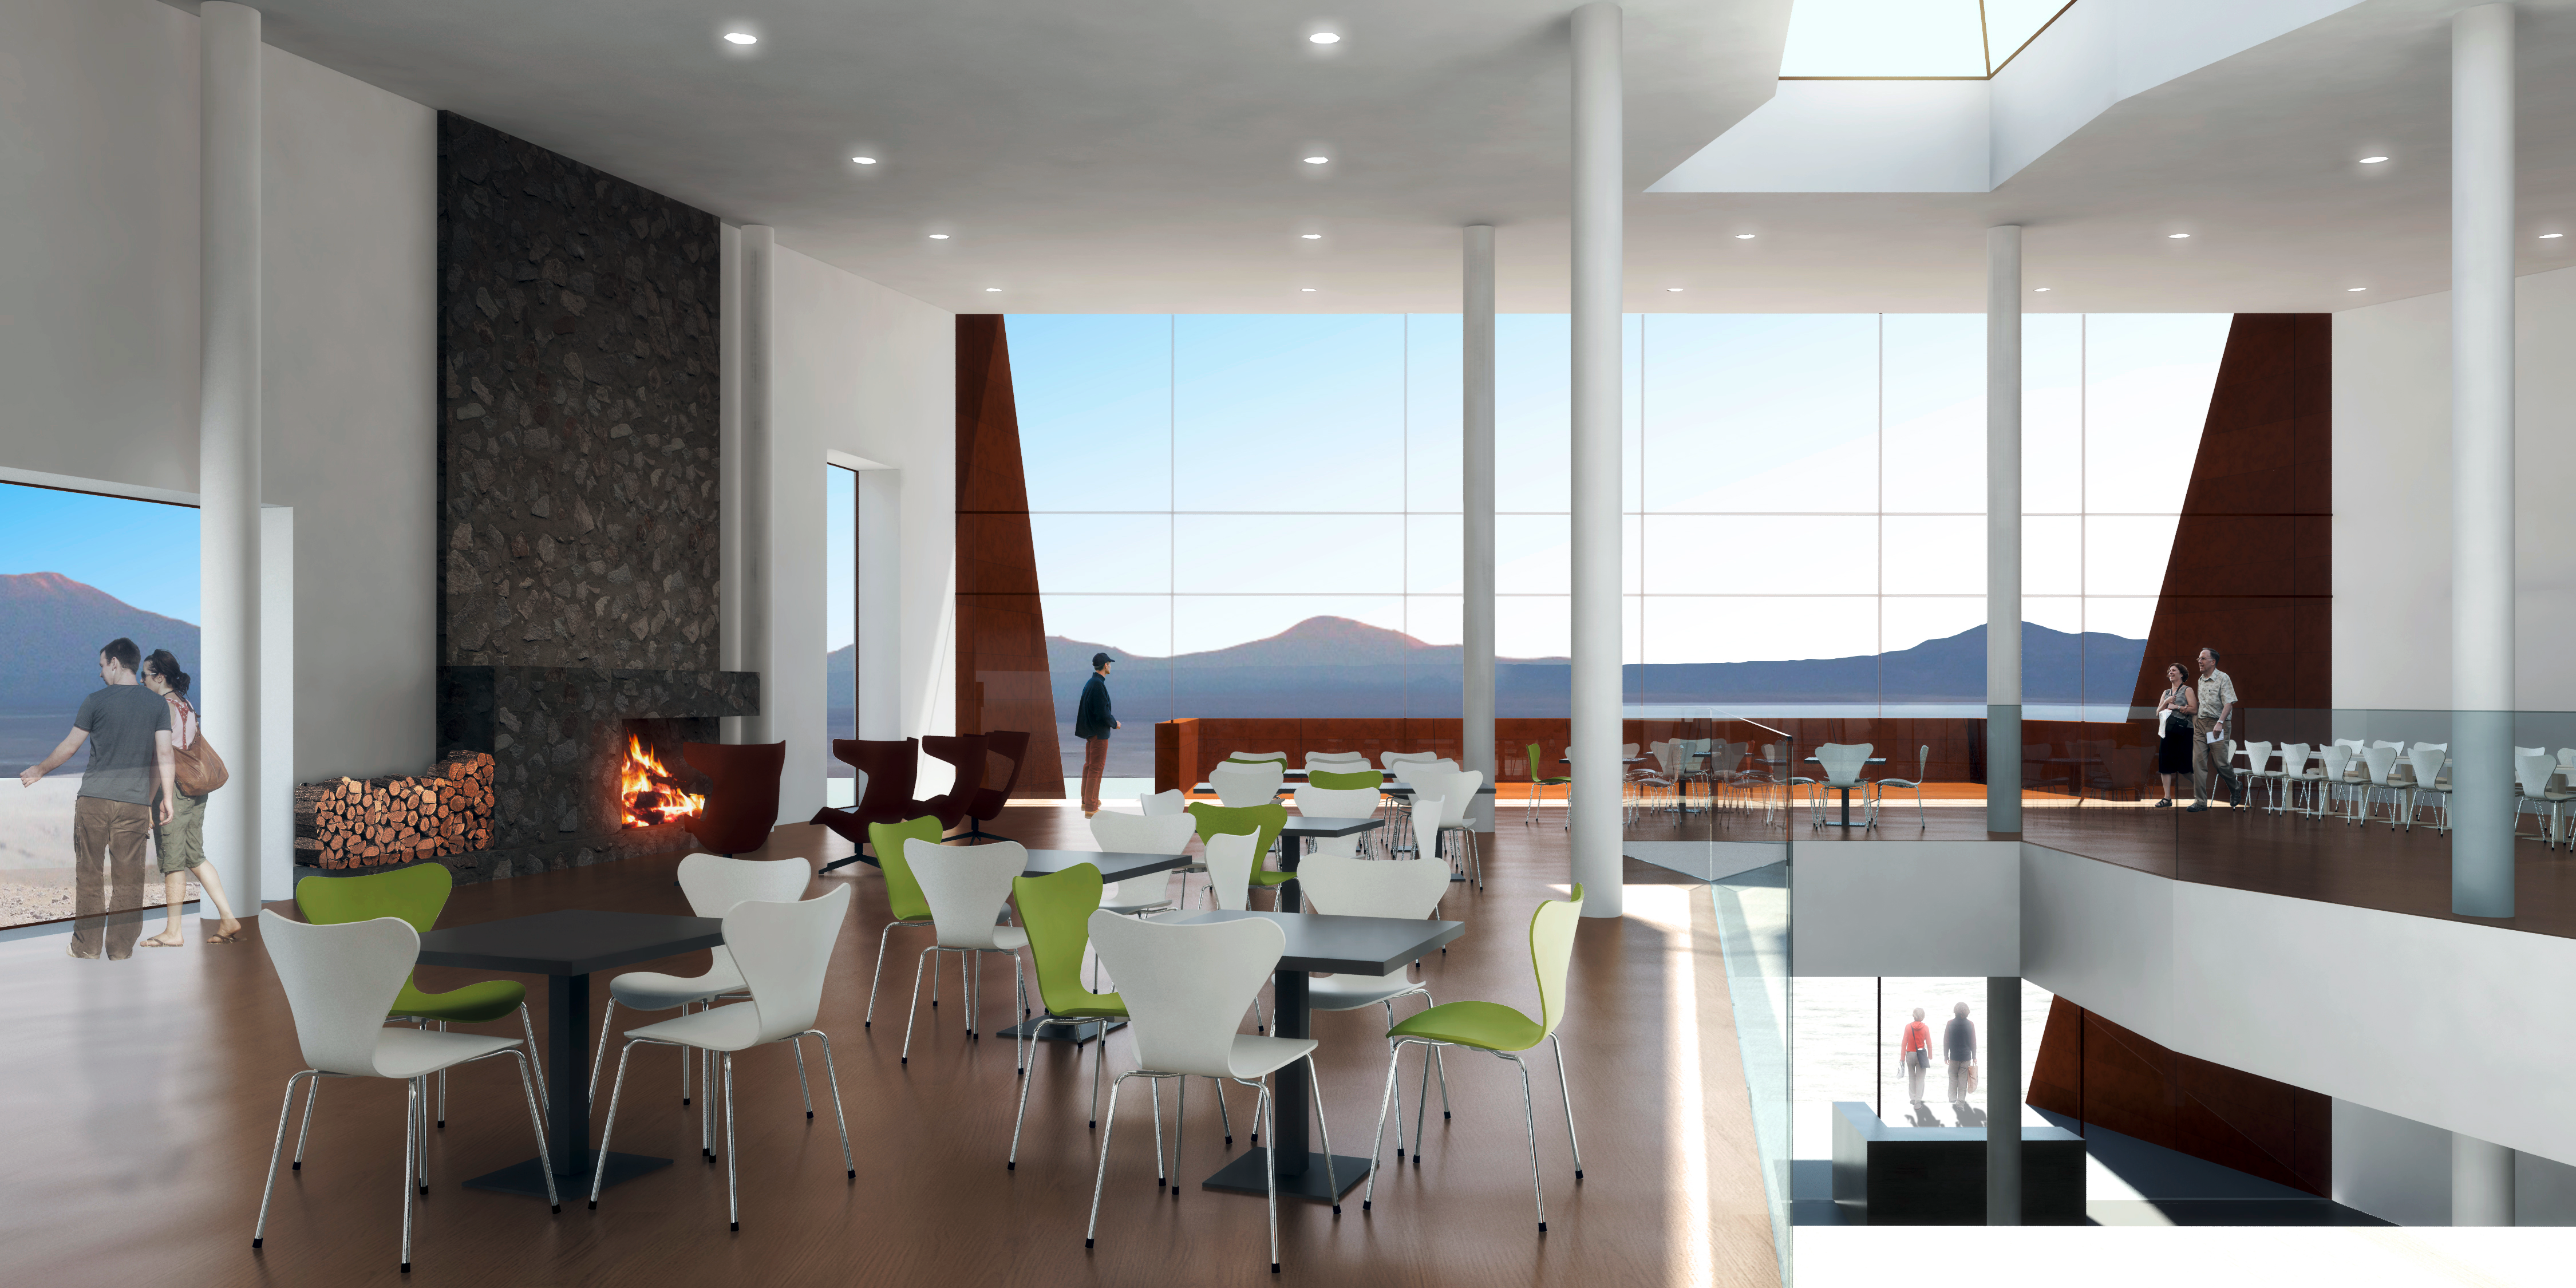

The ALMA Hotel Residence main hall (artist’s impression)

This illustration of the ALMA hotel residence shows the main hall, in the main building, which will provide a communal area for the staff working at the observatory. The residence will be built at ALMA's Operations Support Facility, at an altitude of 2900 metres in the foothills of the Chilean Andes.

Credit: ESO/Kouvo&Partanen